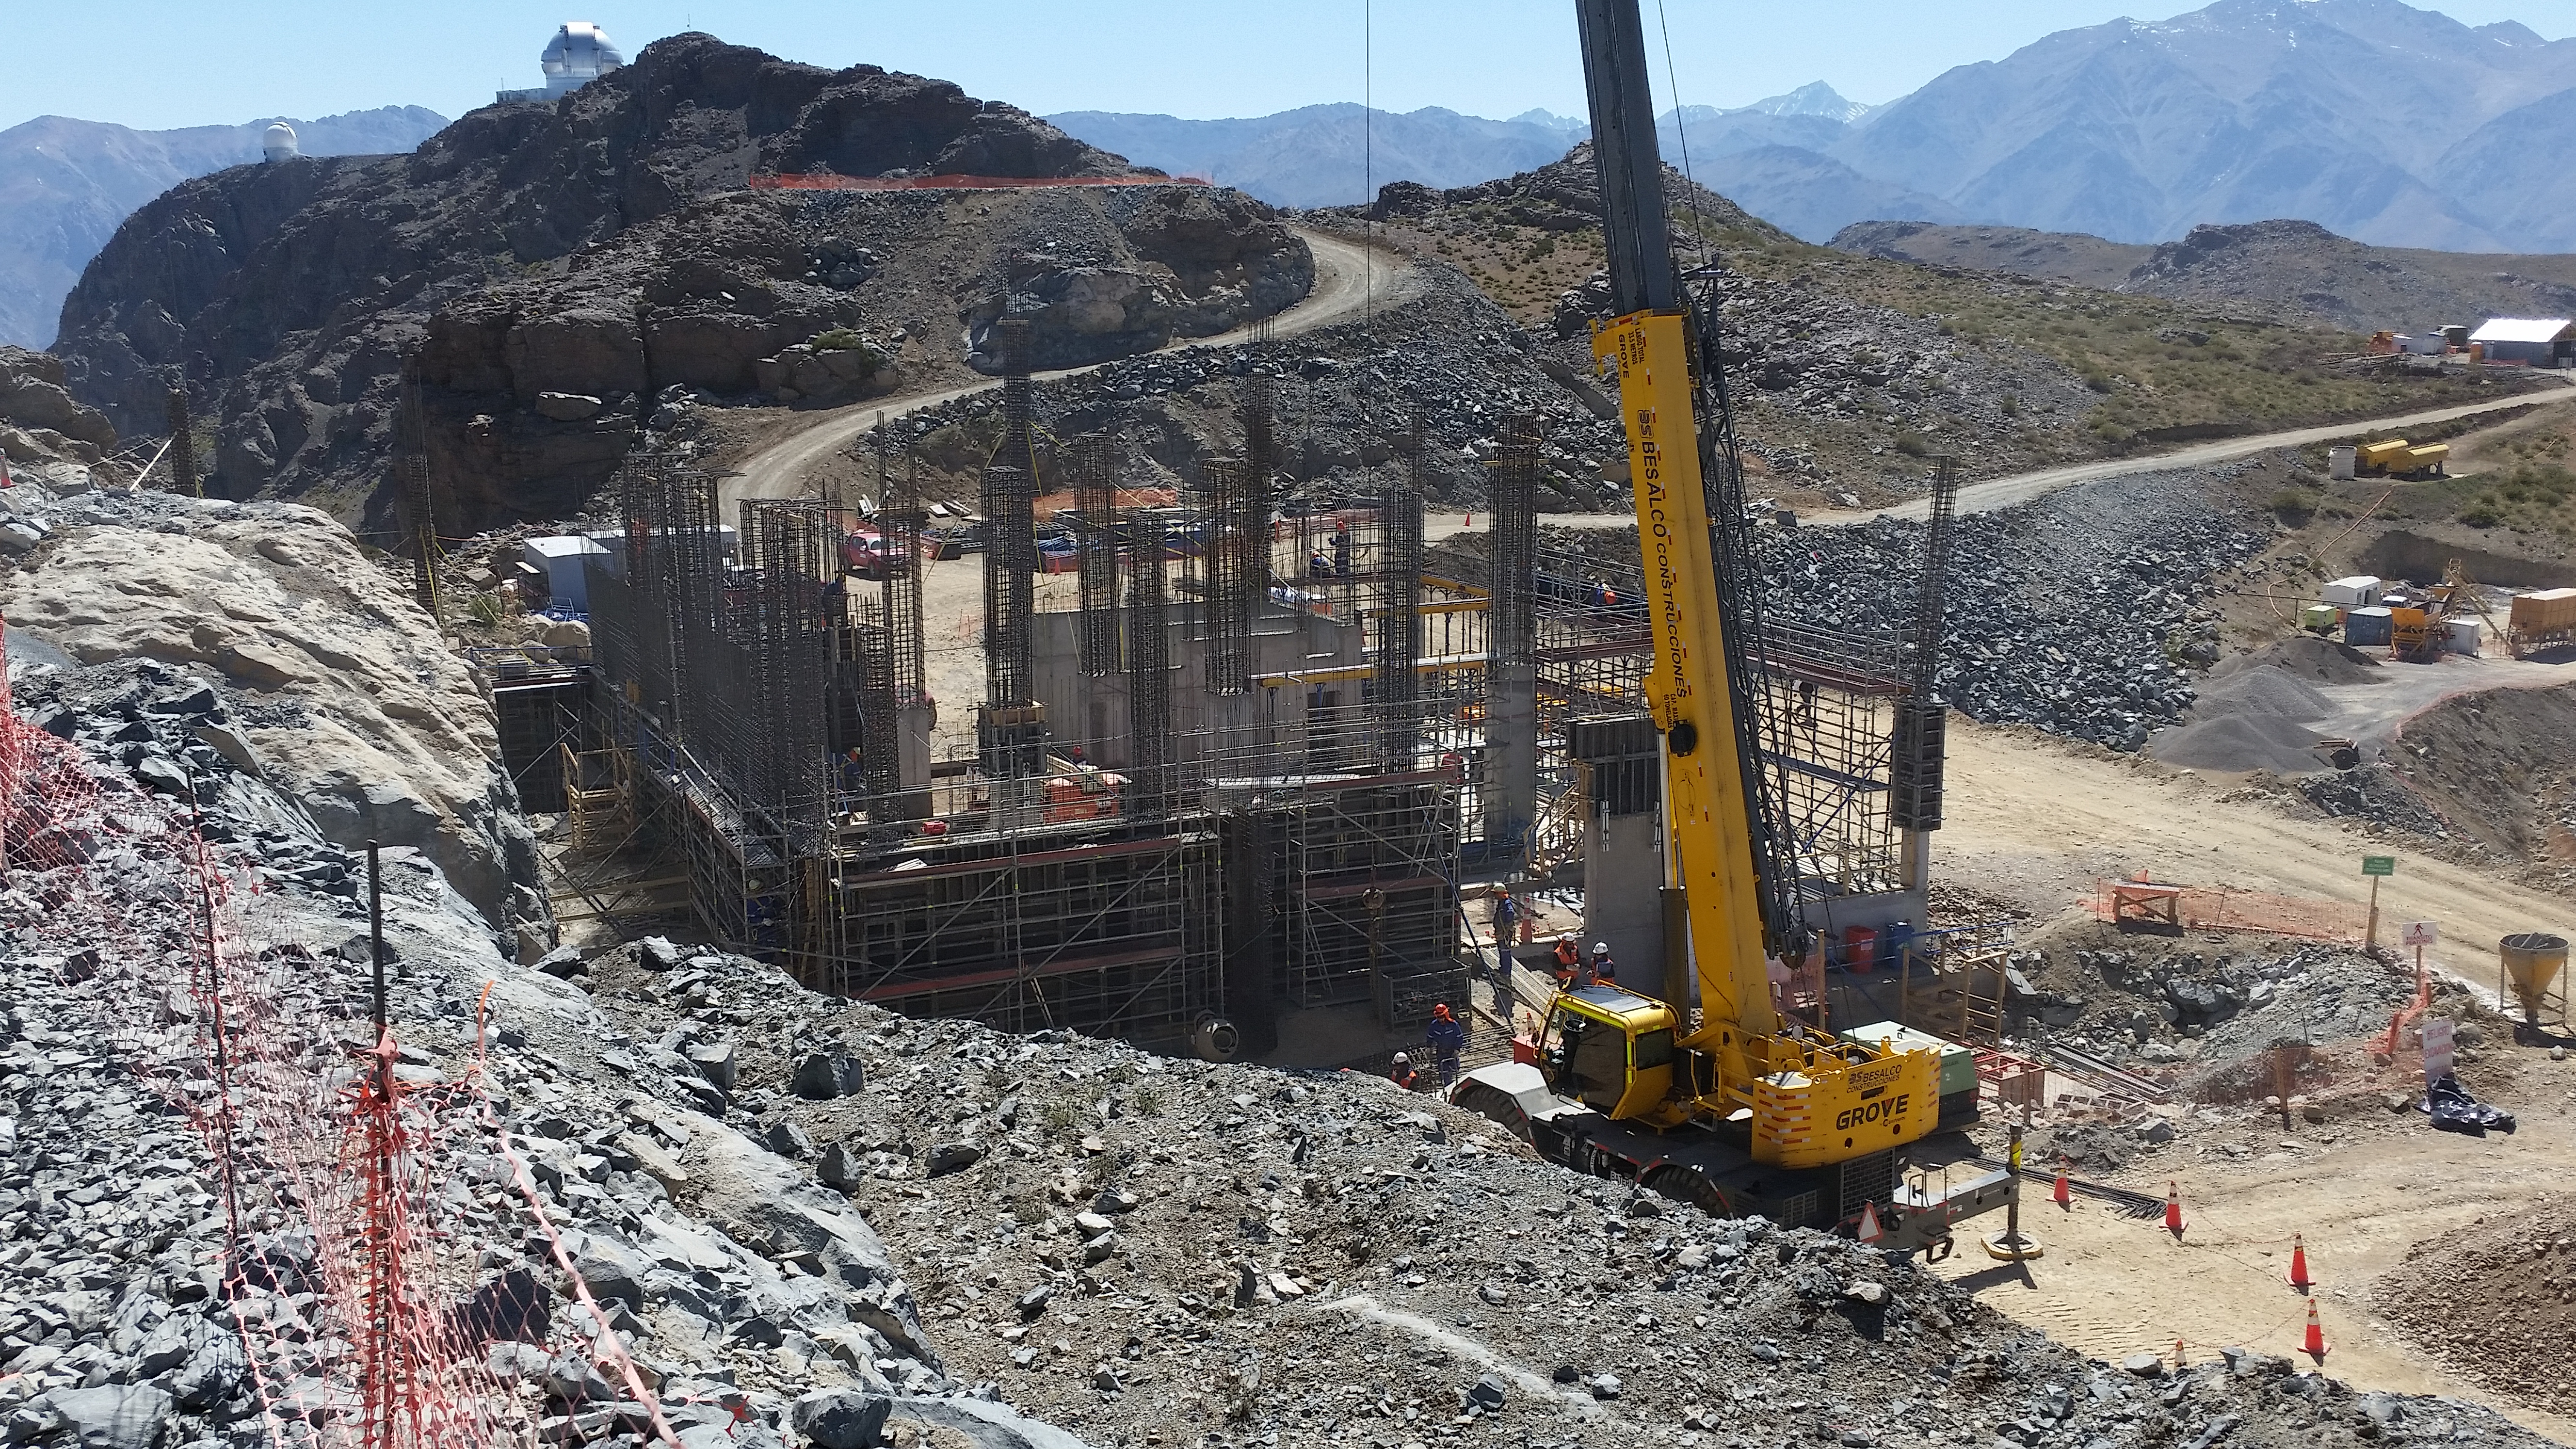

Second Week of December Collection

General view

Credit: Vera C. Rubin Observatory/ NOIRLab Office/NSF/AURA